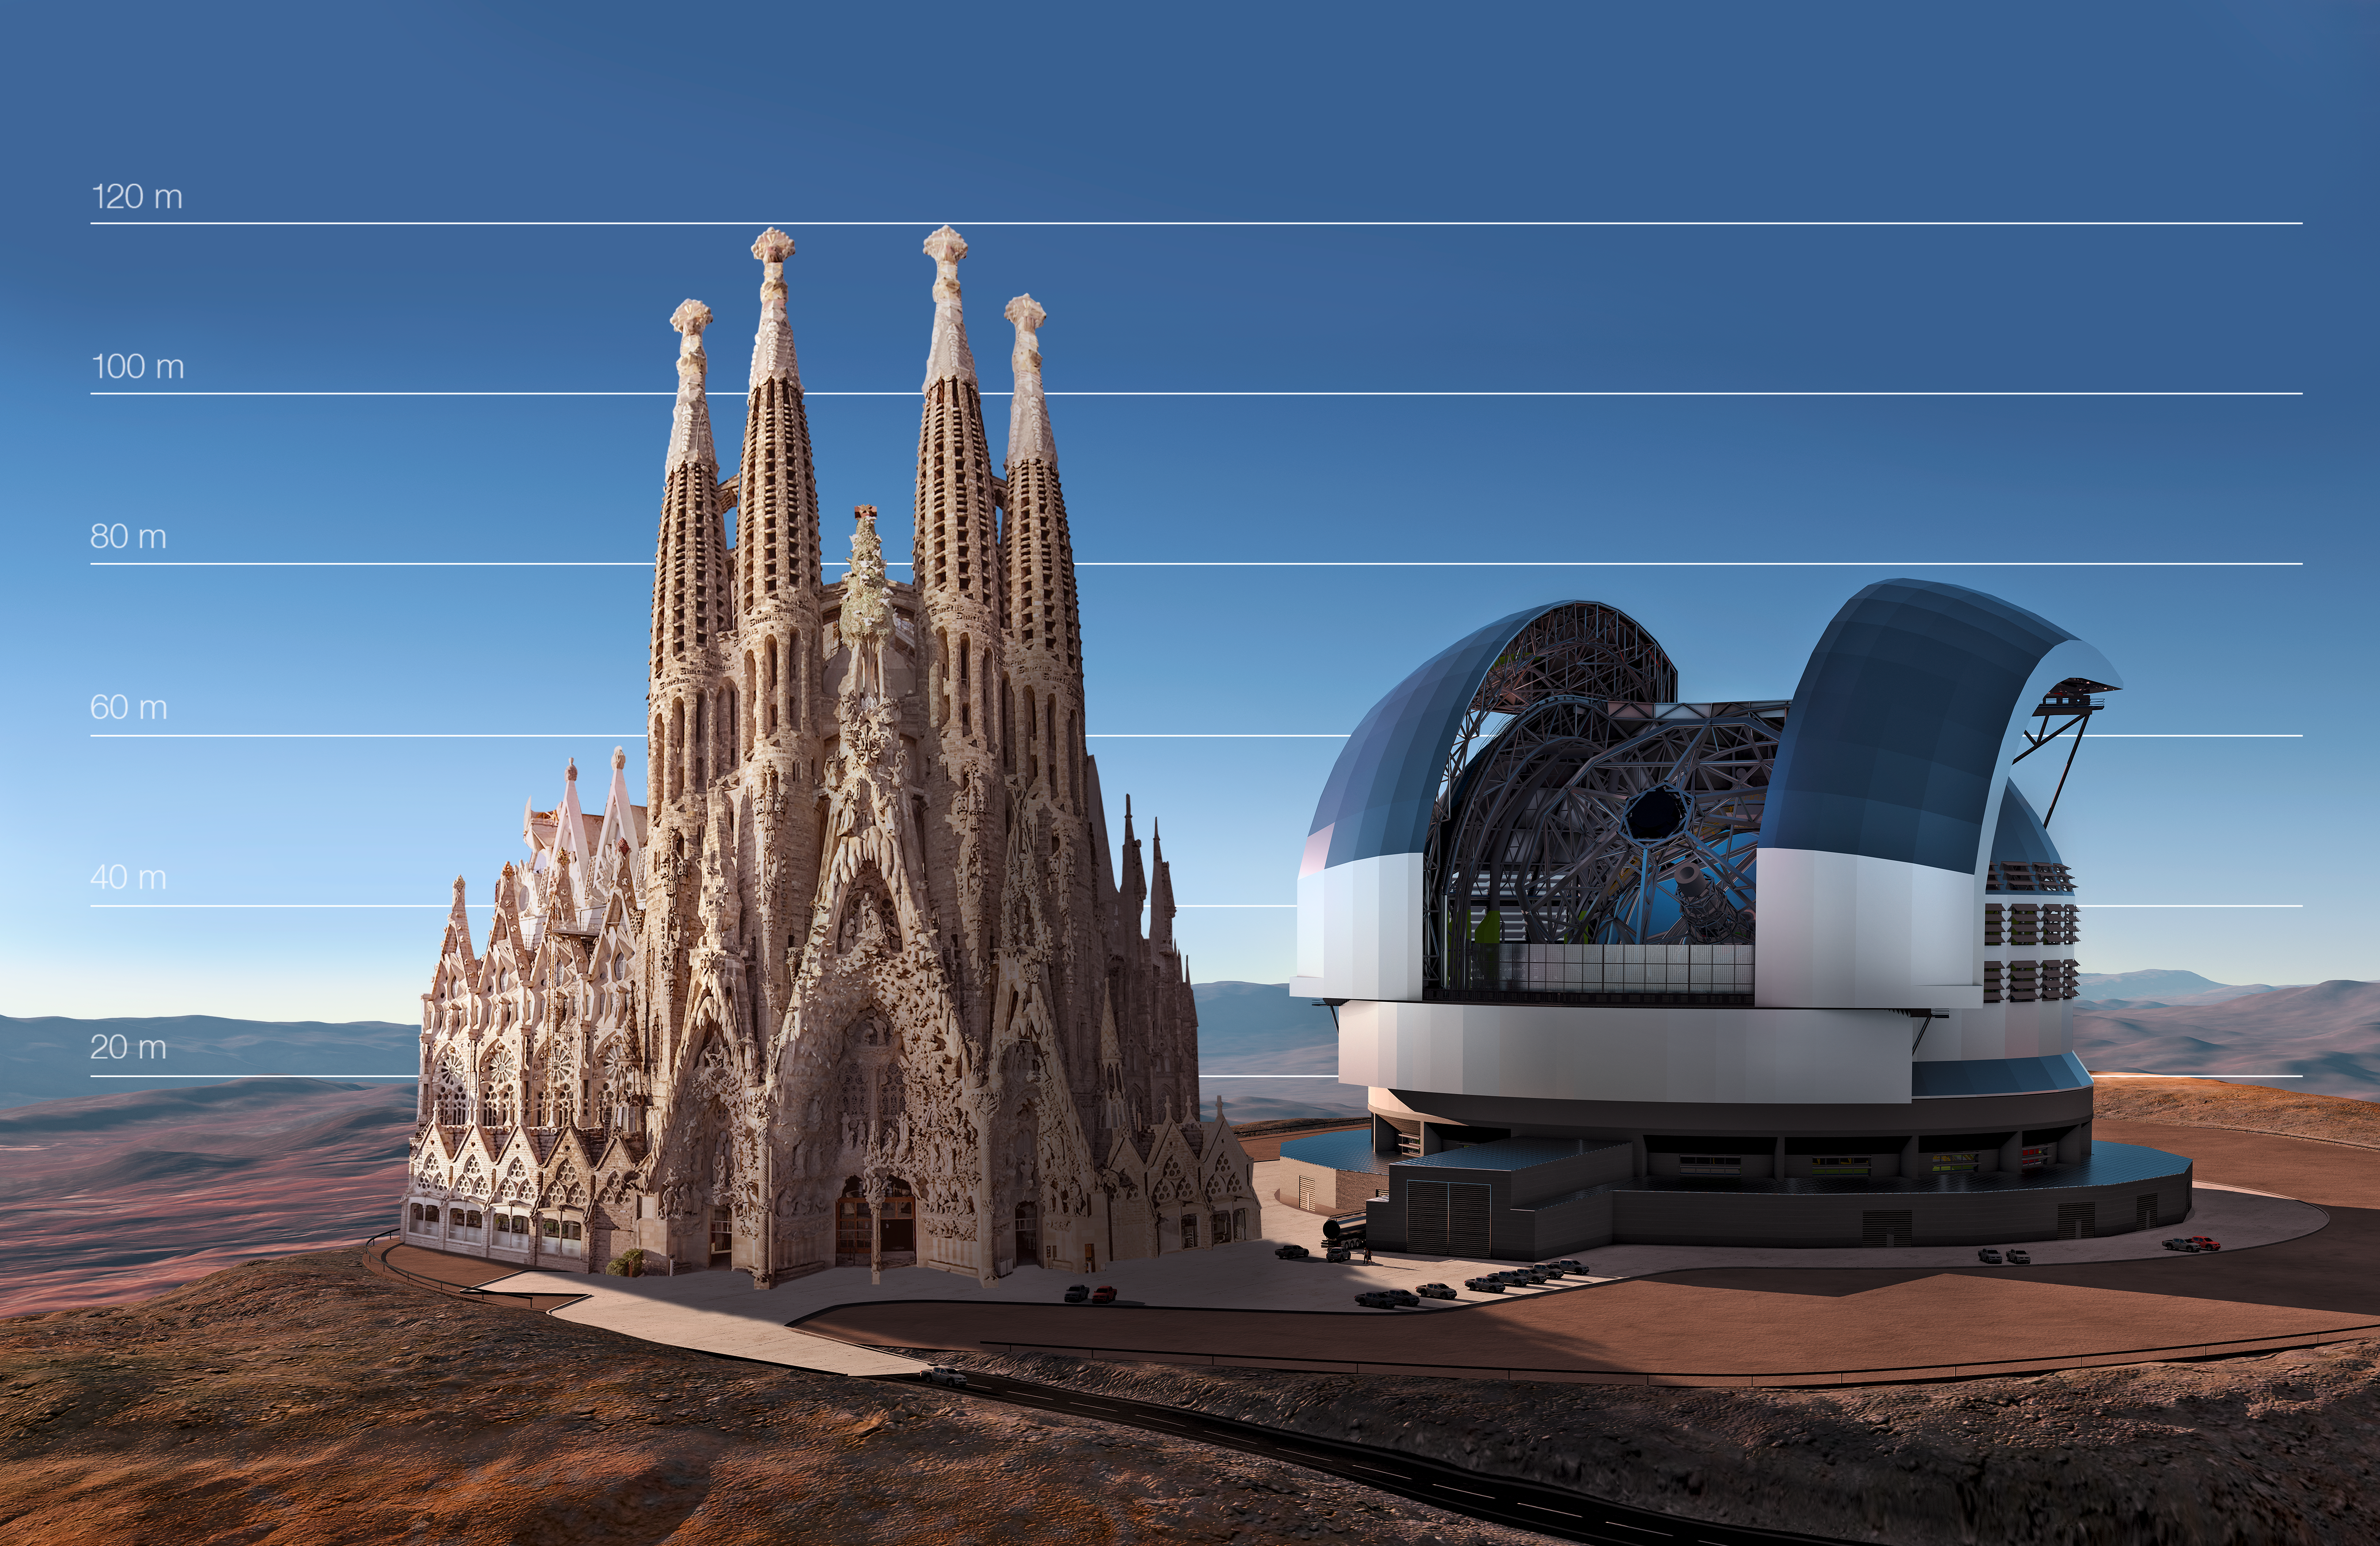

The E-ELT compared to the Sagrada Família in Barcelona, Spain

This artist's impression compares the E-ELT to the Sagrada Família in Barcelona, Spain.

Credit: ESO